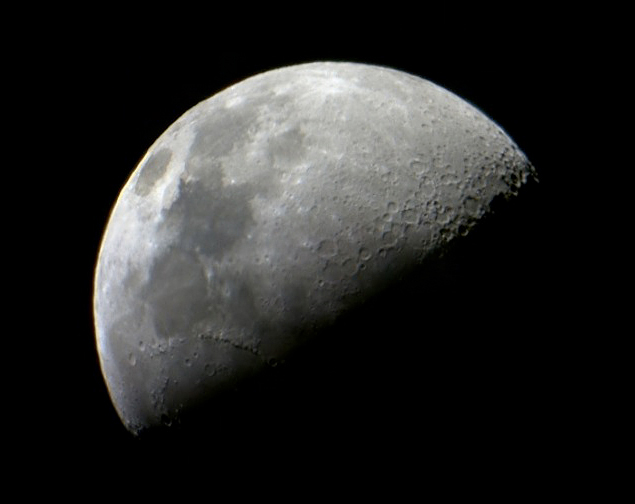

Moon through the Galileoscope

This is what the Moon looks like through the Galileoscope. Many craters and features are visible.

Credit: Andreas O. Jaunsen/IAU/IYA2009/Galileoscope